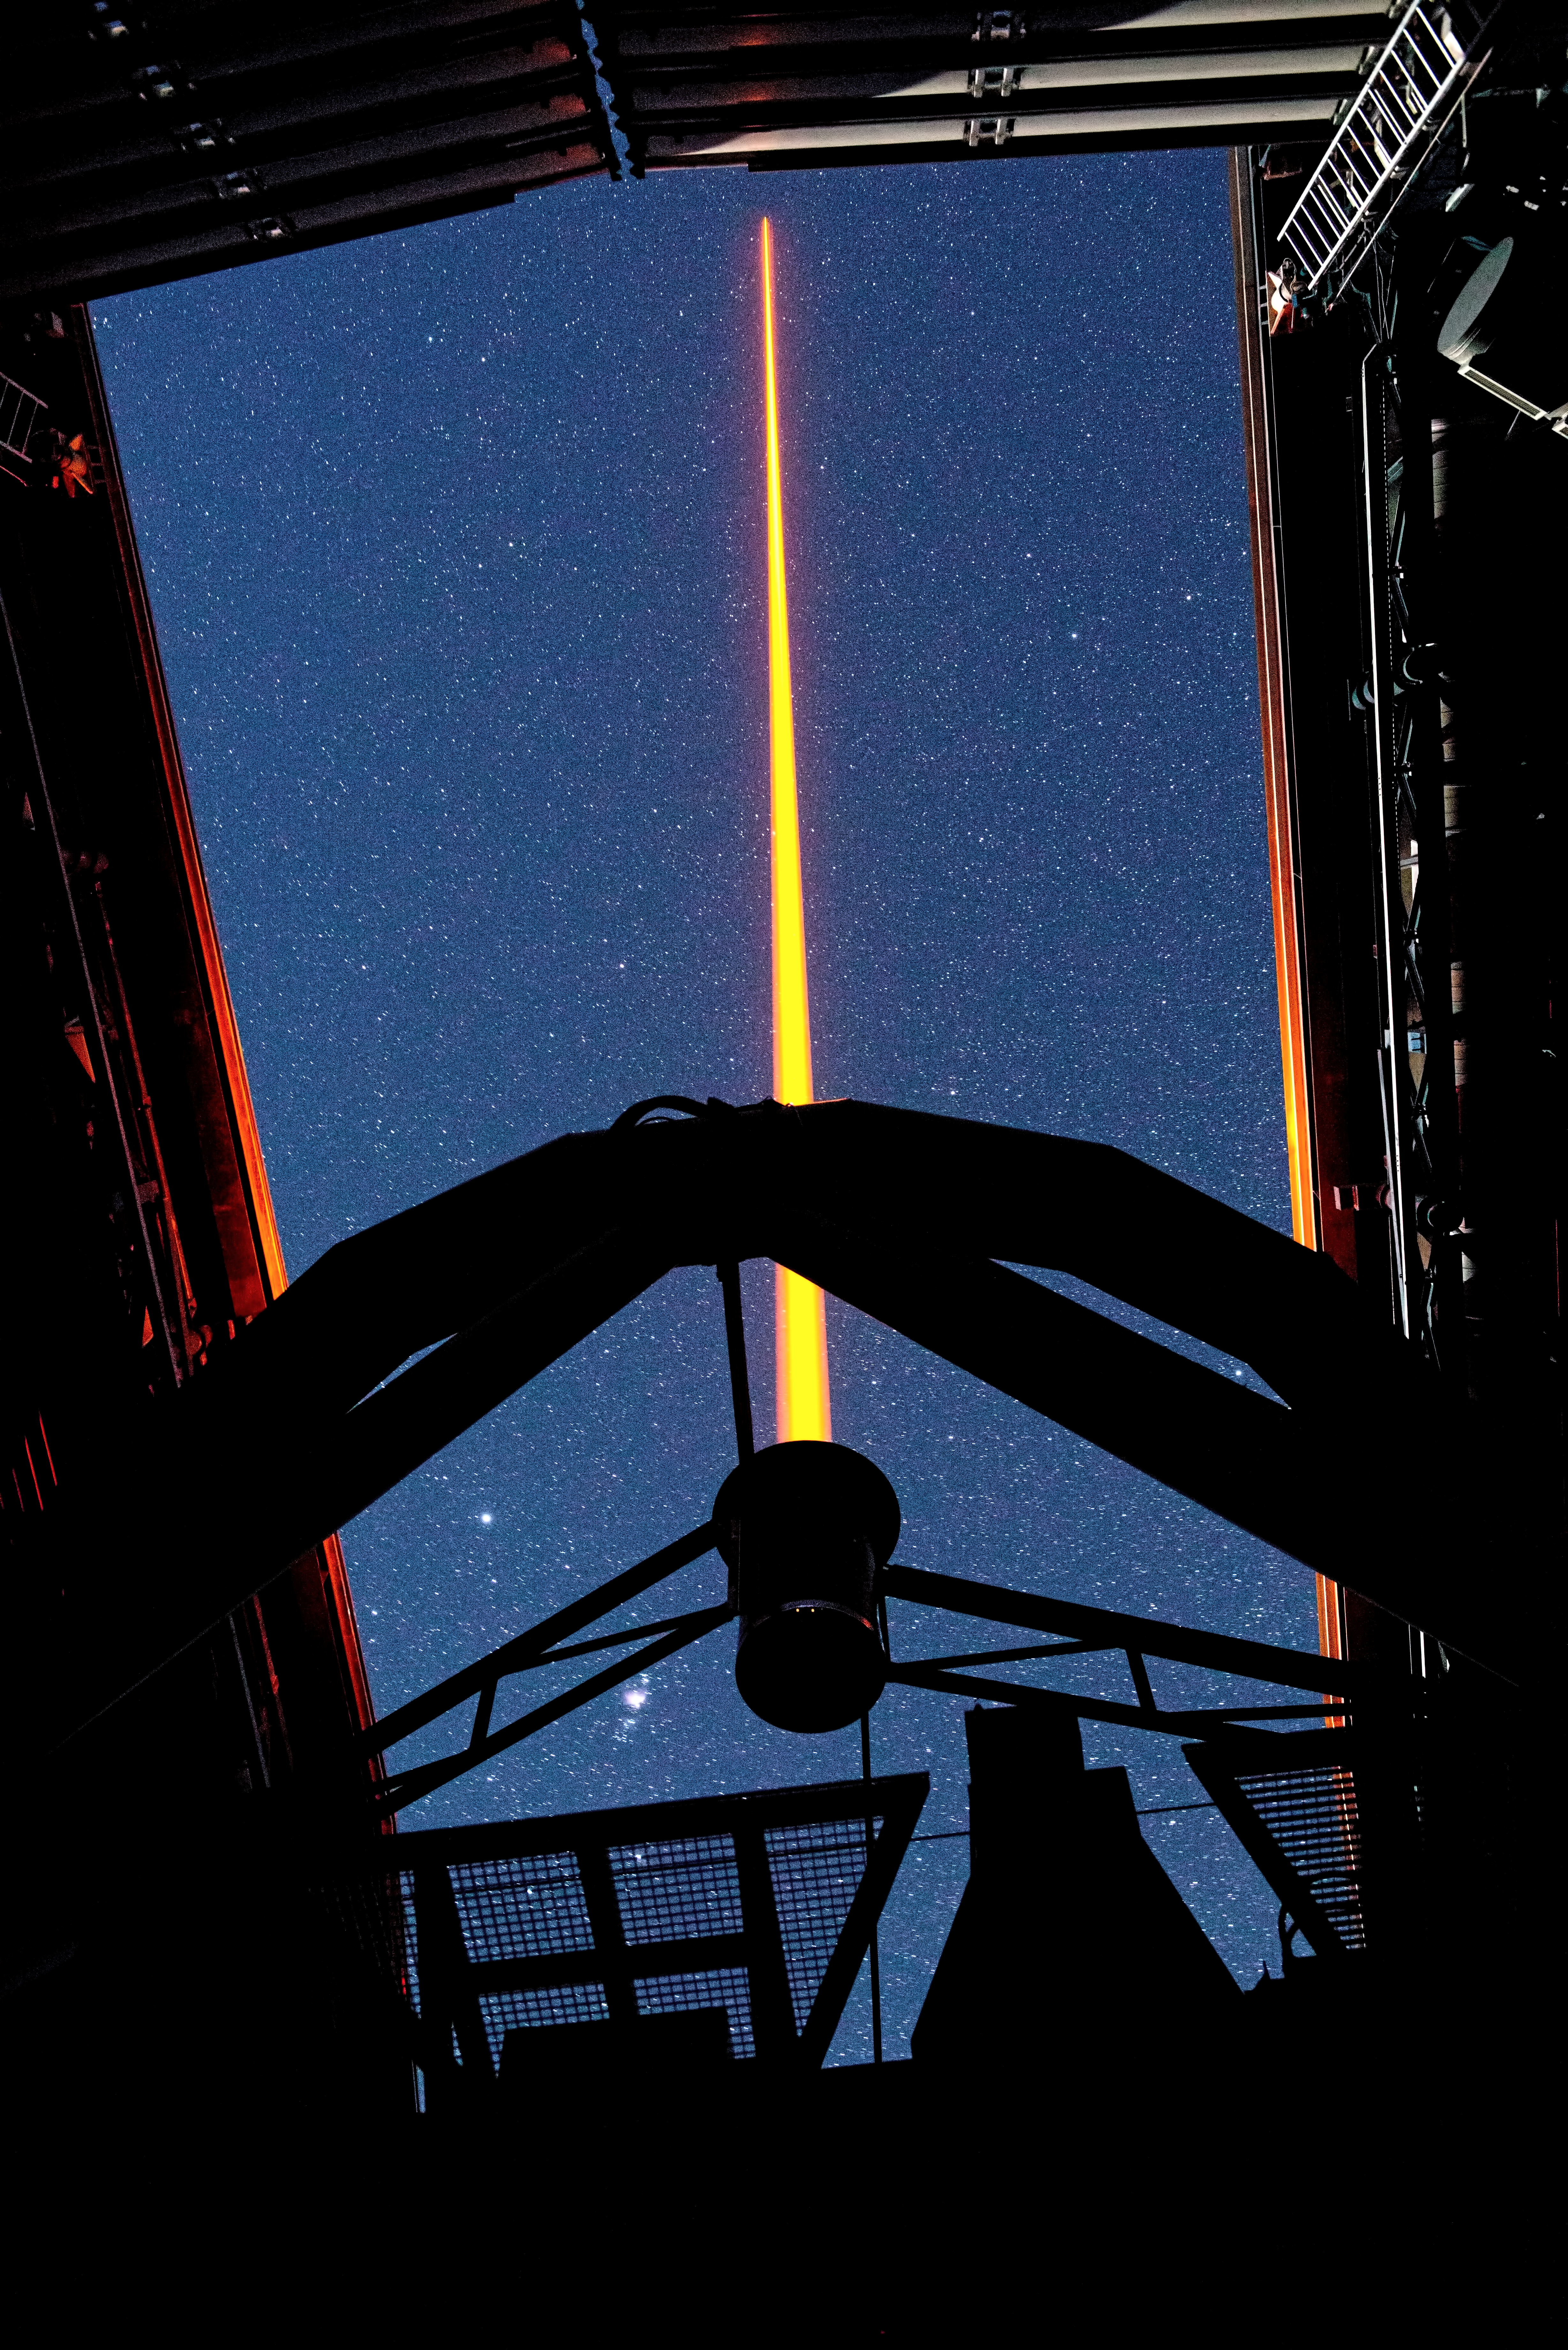

The Laser Guide Star of Paranal in operation

This spectacular image shows Yepun, the fourth 8.2-metre Unit Telescope of ESO’s Very Large Telescope (VLT) facility, launching a powerful yellow laser beam into the sky. The beam creates a glowing spot — an artificial star — in the Earth’s atmosphere by exciting a layer of sodium atoms at an altitude of 90 km. This Laser Guide Star (LGS) is part of the VLT’s adaptive optics system. The light coming back from the artificial star is used as a reference to control the deformable mirrors and remove the effects of atmospheric distortions, producing astronomical images almost as sharp as if the telescope were in space.

Credit: ESO